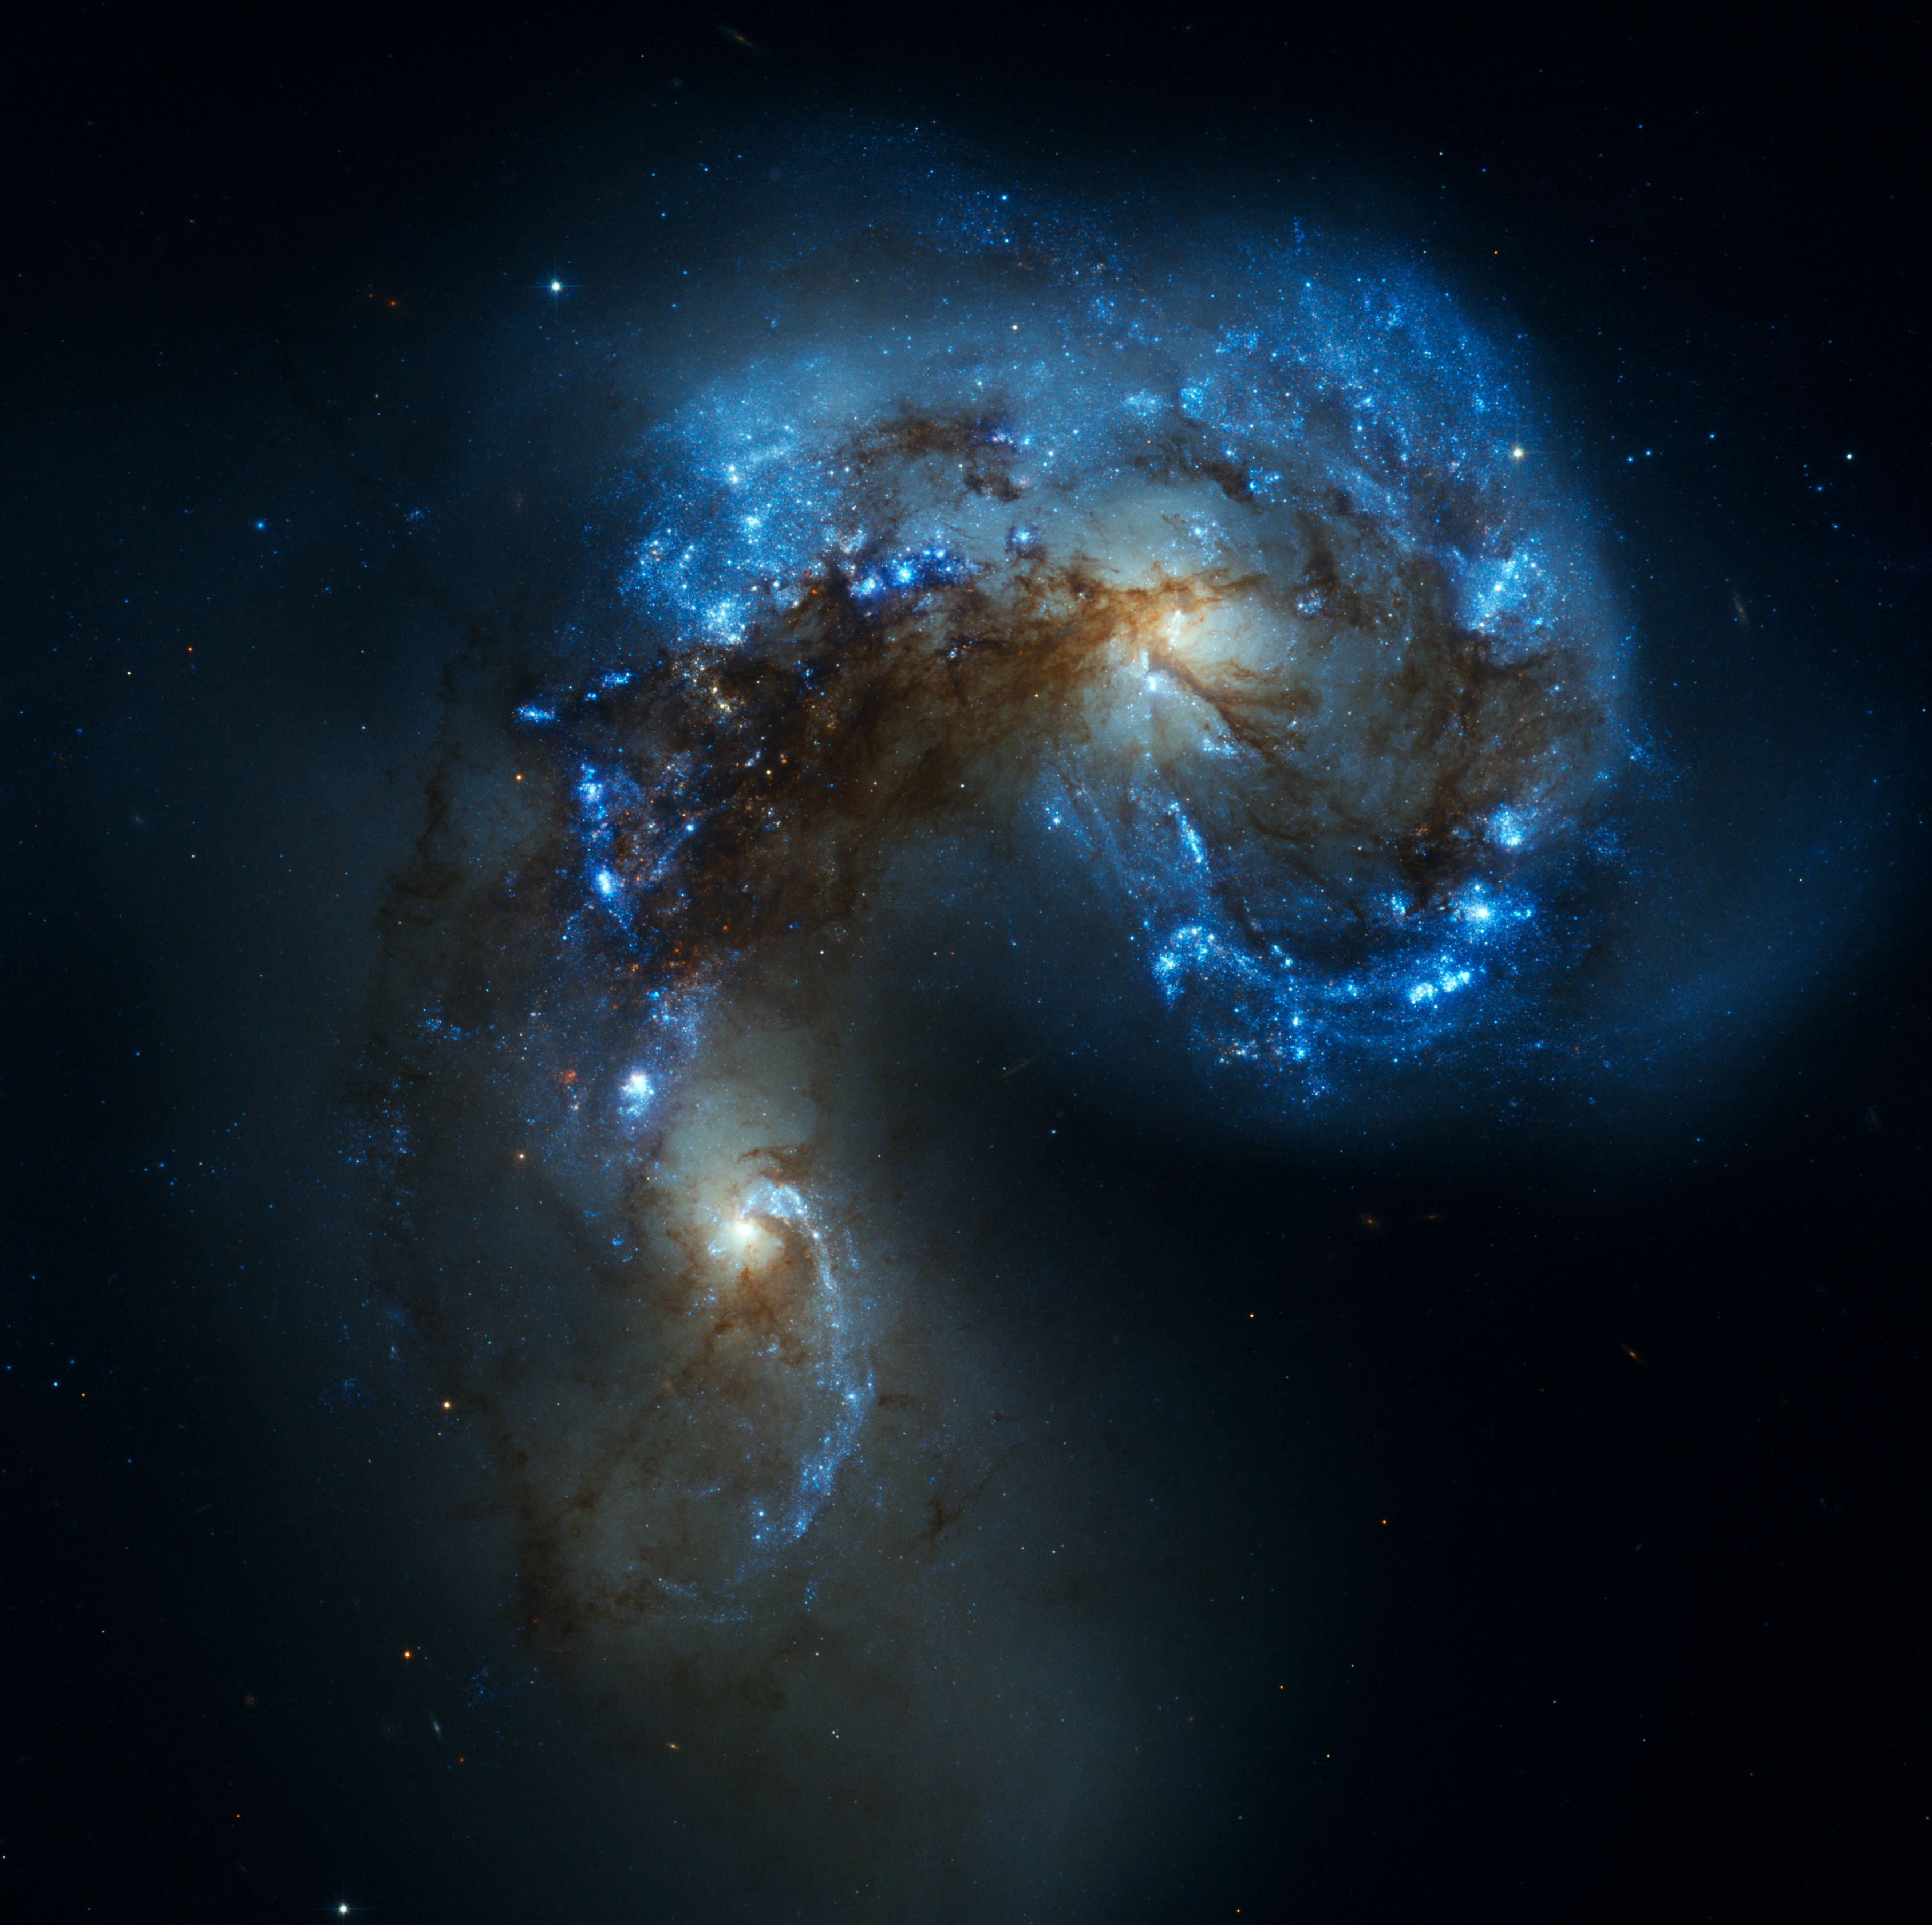

Antenna Galaxies

This image is part of the "Antennae Galaxies comparison of ALMA and Hubble observations"

Credit: ESO